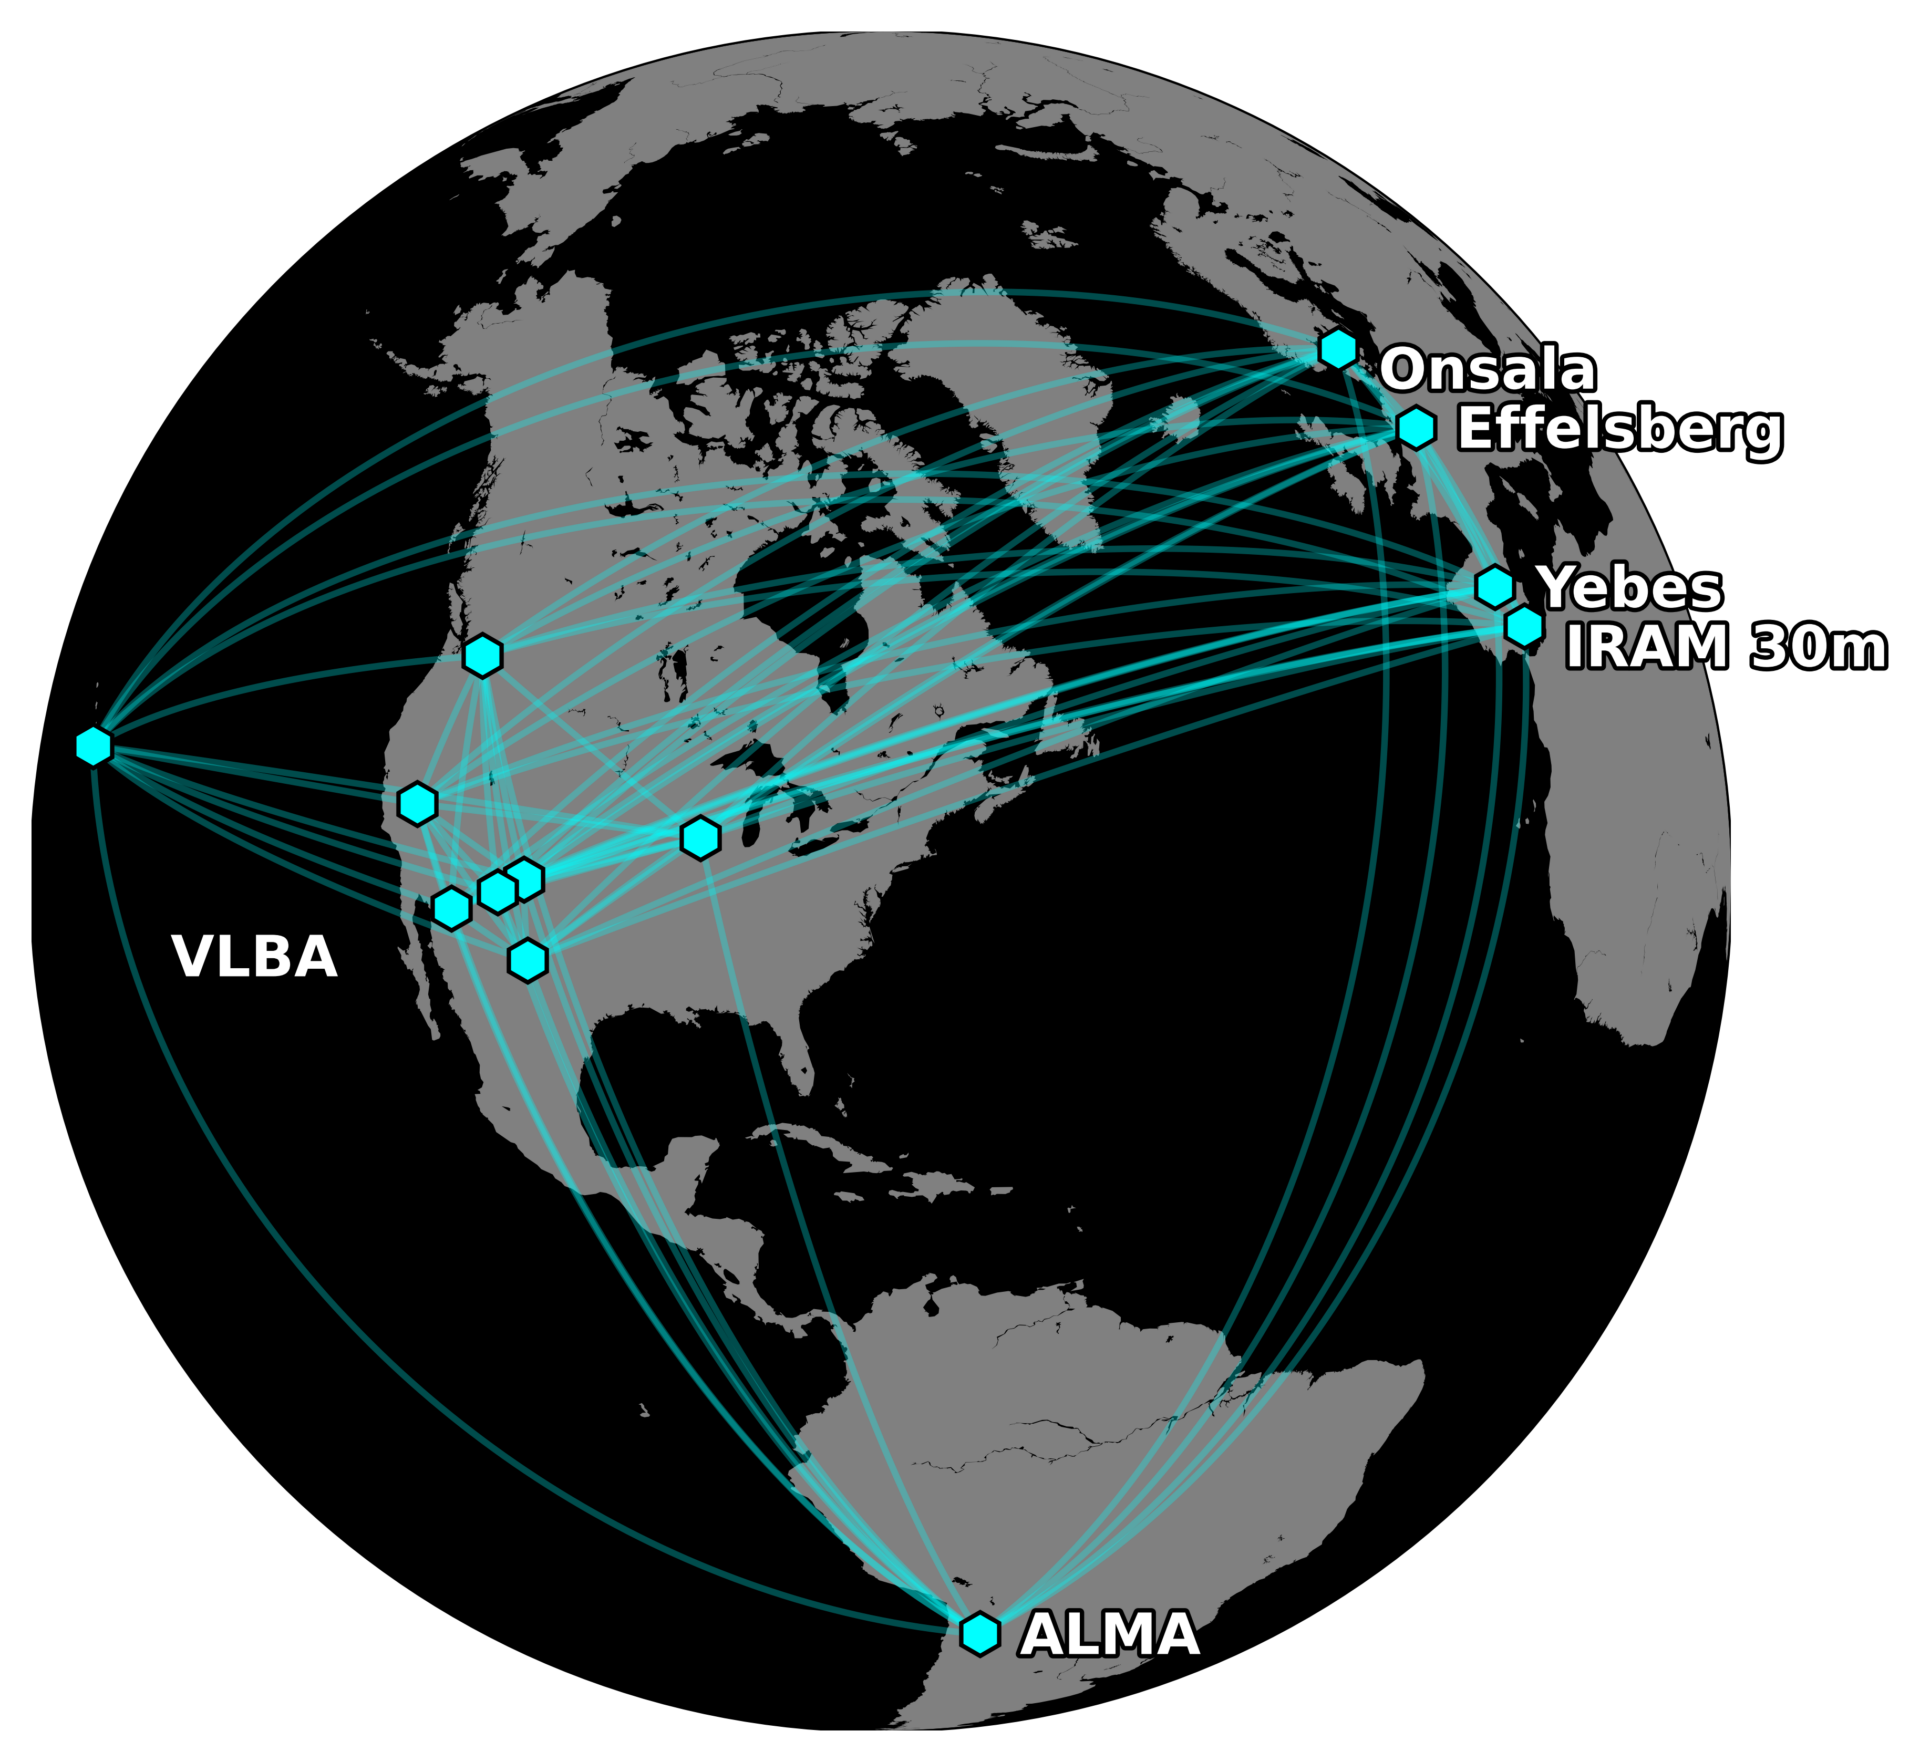

The radio telescopes of the Global Millimeter VLBI Array (GMVA) and ALMA

The radio telescopes of the Global Millimeter VLBI Array (GMVA) and ALMA, combined into a powerful global array called GMVA+ALMA, which was used in this project.

Credit: Kazunori Akiyama